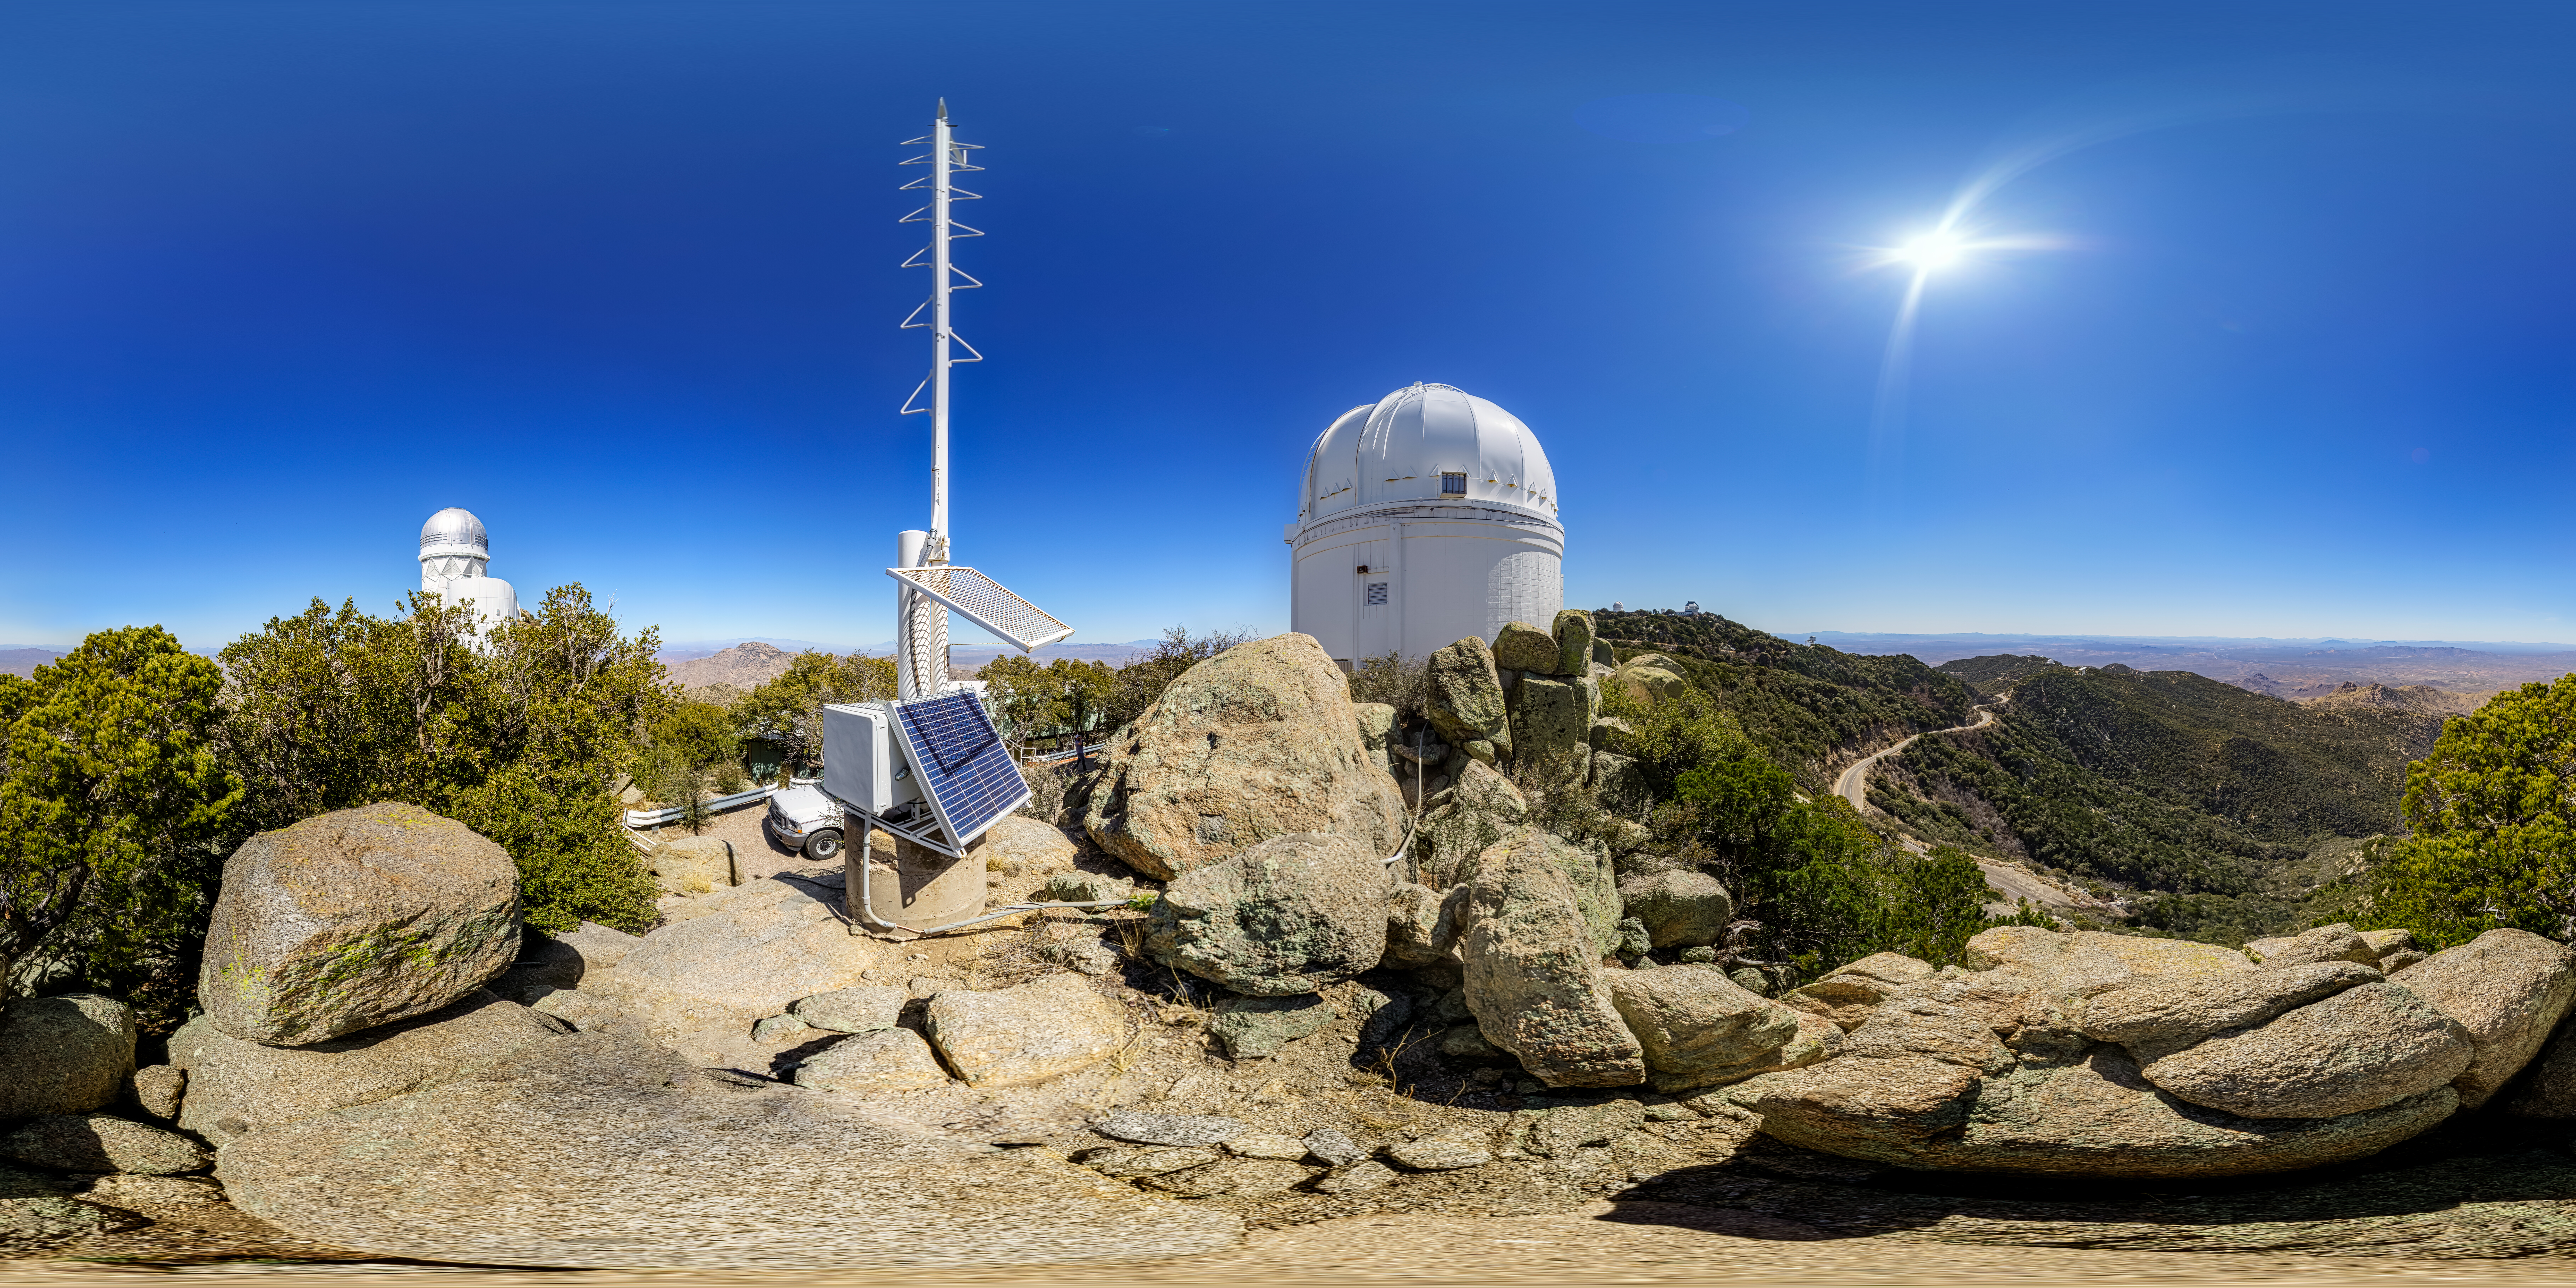

UA 0.9-meter Spacewatch Telescope 360 Panorama

A 360 panorama view of the UA 0.9-meter Spacewatch Telescope at Kitt Peak National Observatory (KPNO), a Program of NSF NOIRLab.

A fulldome version of this image can be found here.

Credit: KPNO/NOIRLab/NSF/AURA